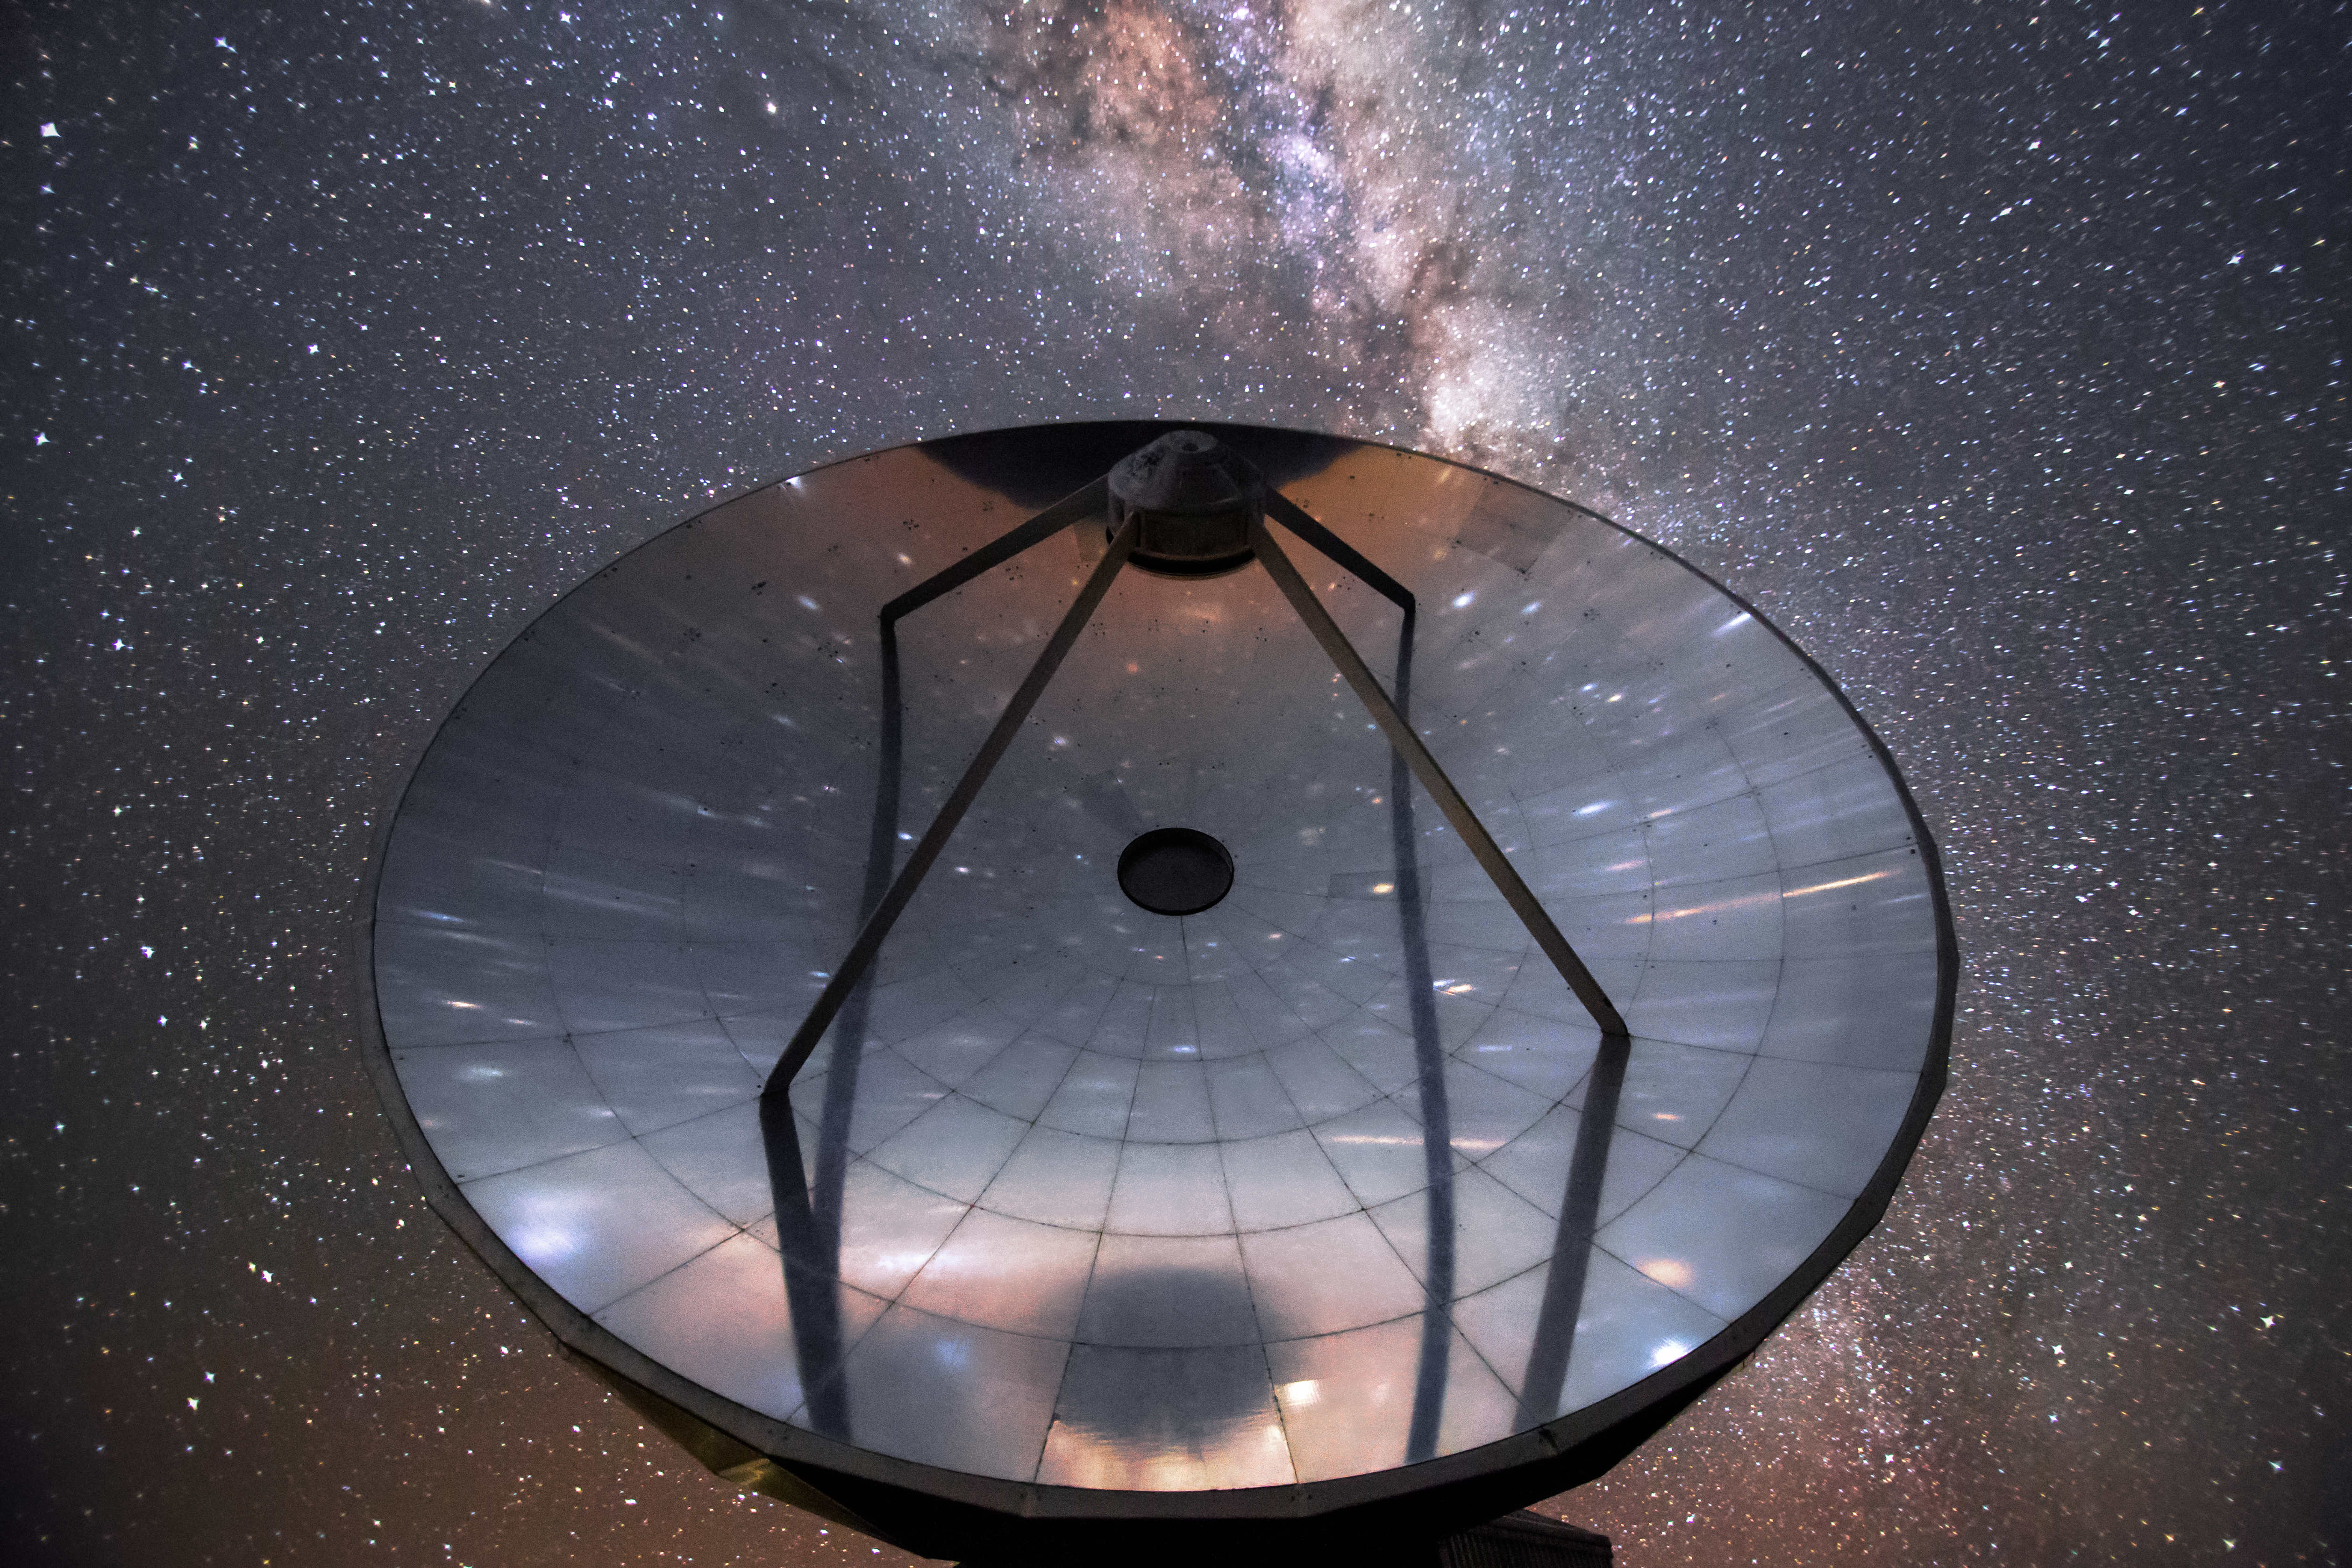

Starlight on the Swedish–ESO Submillimetre Telescope

Though now decommissioned, the Swedish–ESO Submillimetre Telescope (SEST) still remains at La Silla gazing sightless into the sky. At the time of its first light, it was the only large sub-millimetre telescope in the southern hemisphere. SEST was decommissioned in 2003.

Credit: L. Zychova/ESO